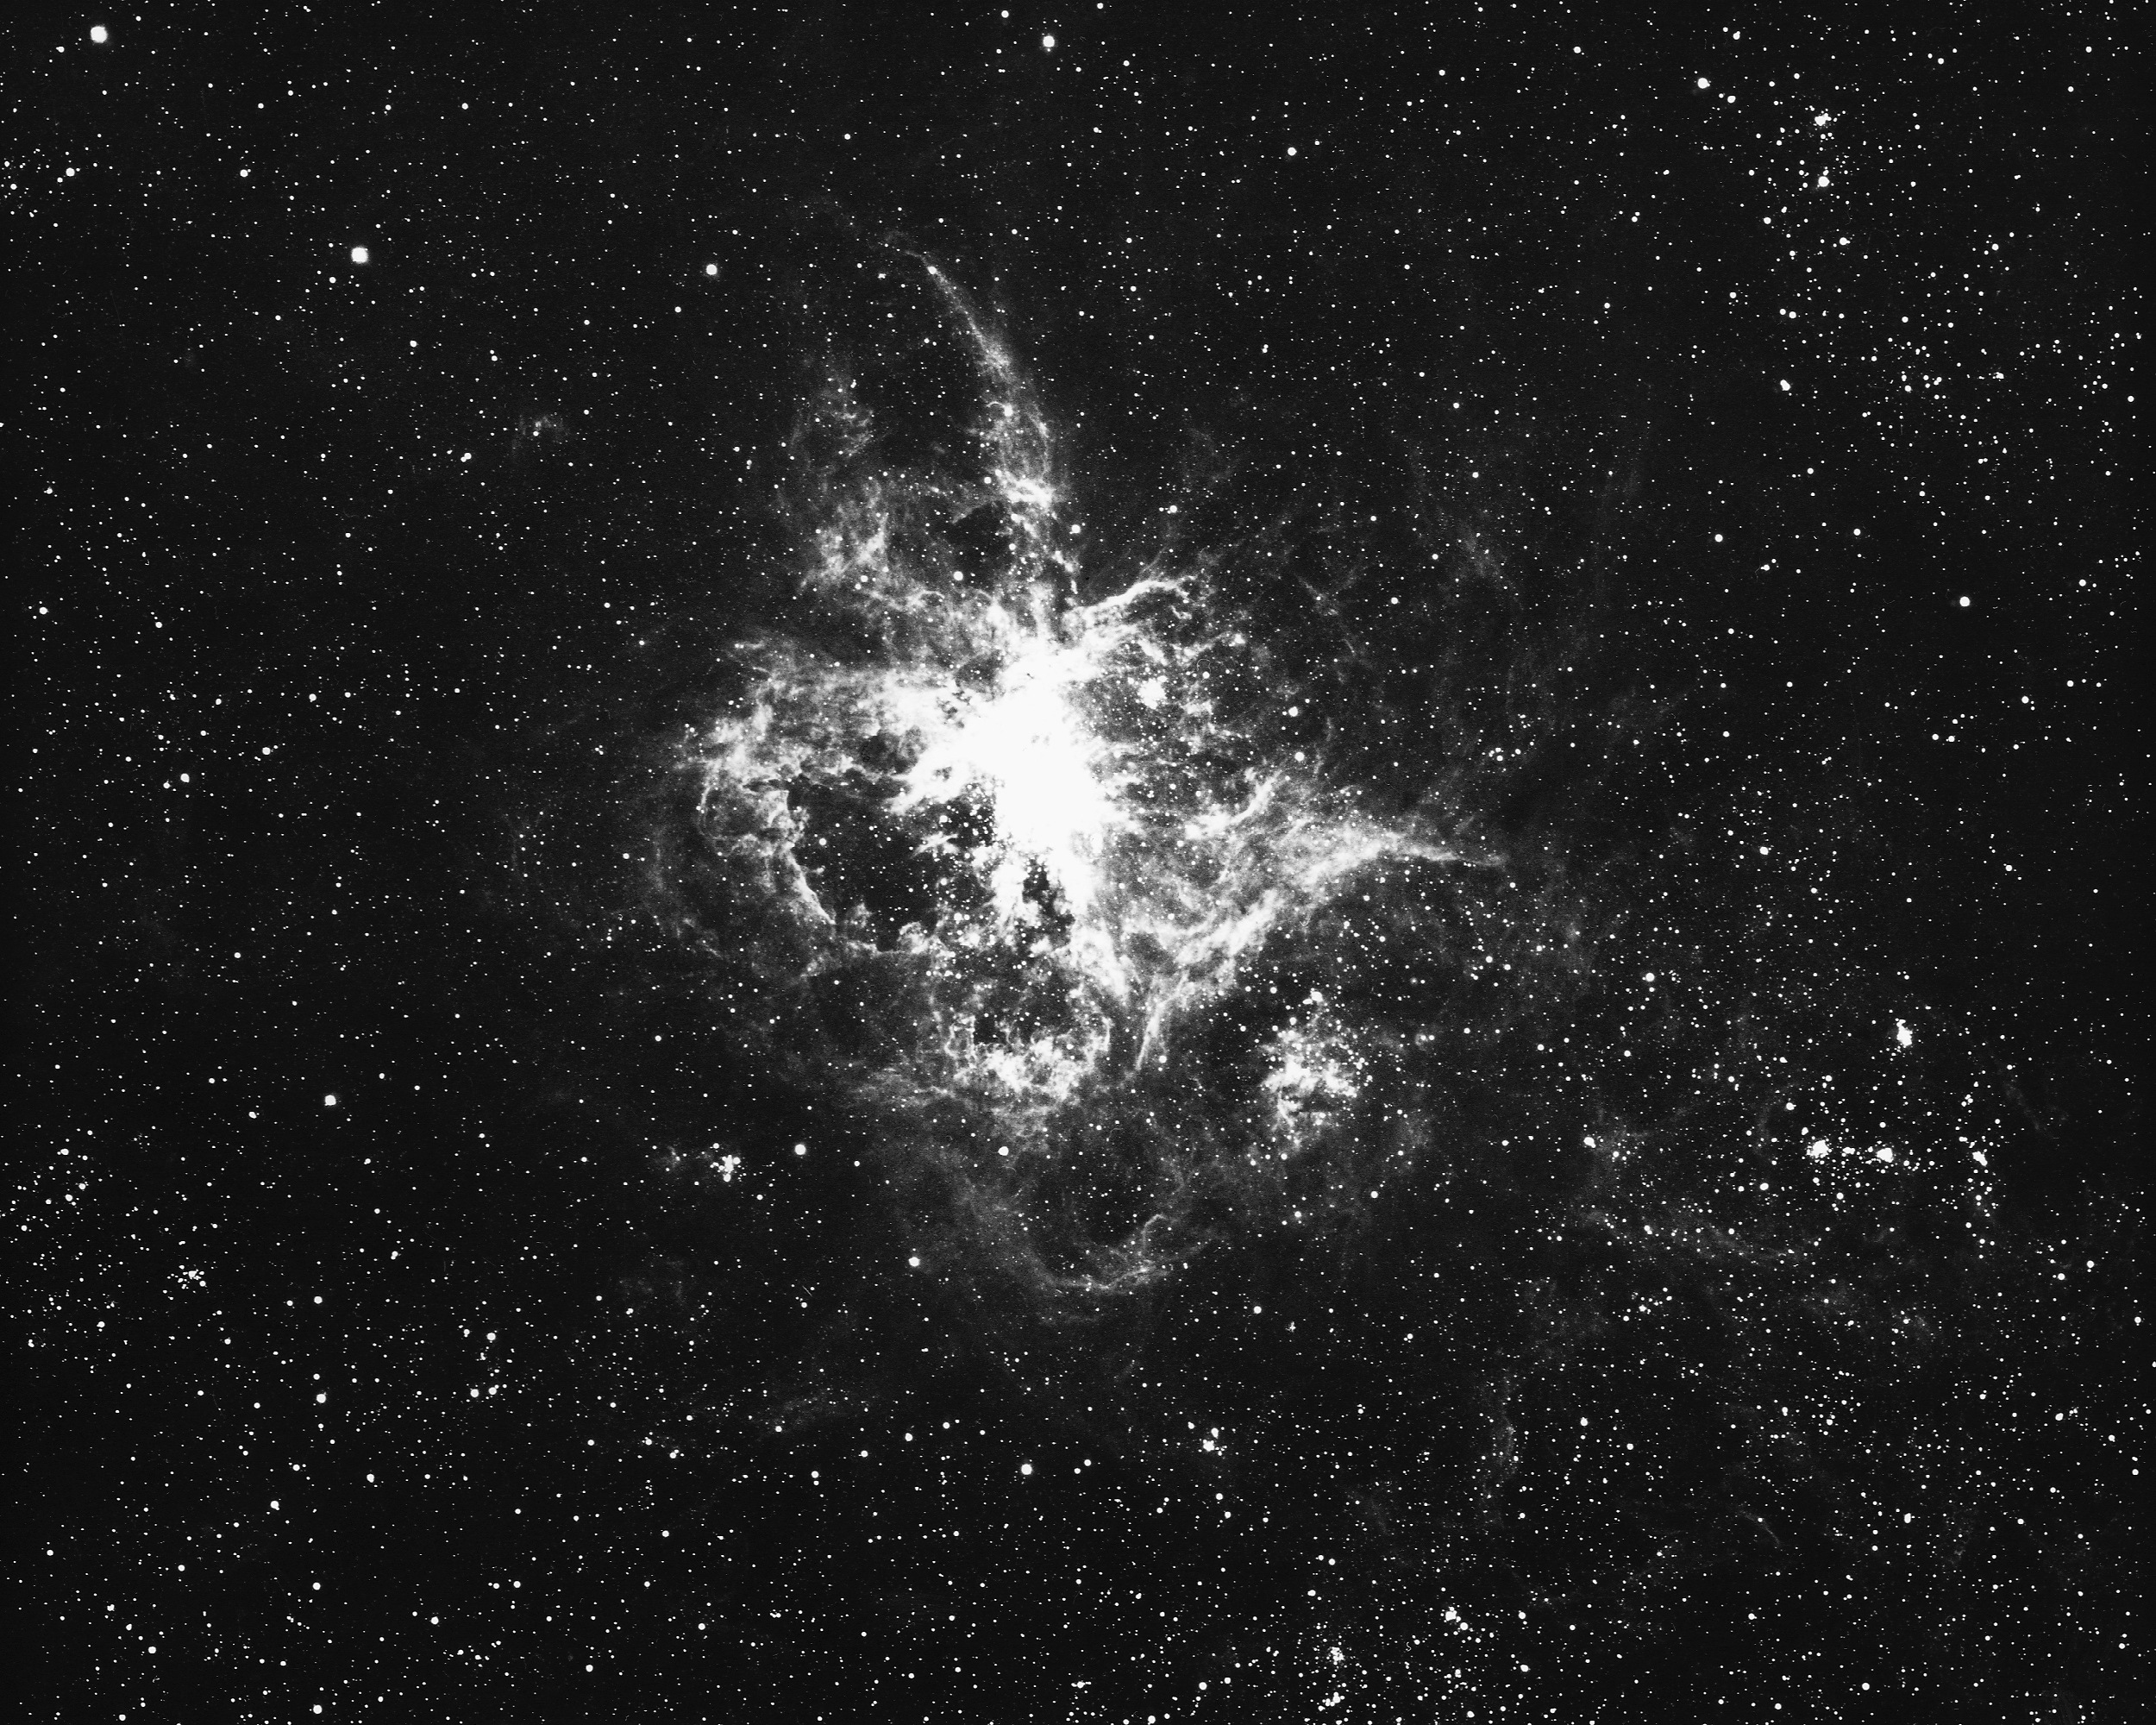

NGC 2070 (30 Doradus)

NGC2070, or 30 Doradus, the Tarantula Nebula, as seen by the CTIO 4-meter Blanco telescope. This unusual object in the Large Magellanic Cloud is the brightest known emission nebula. A central cluster of blue supergiant stars excites hydrogen gas out to a radius of about 400 light-years, although the entire nebula reaches out to at least 800 light-years, with some streamers continuing to a distance of maybe 1800 light-years. This is about thirty times larger than the Orion Nebula in our own Galaxy. 30 Doradus is also a strong radio source, and a fascinating target for infrared observation.

Credit: NOIRLab/NSF/AURA